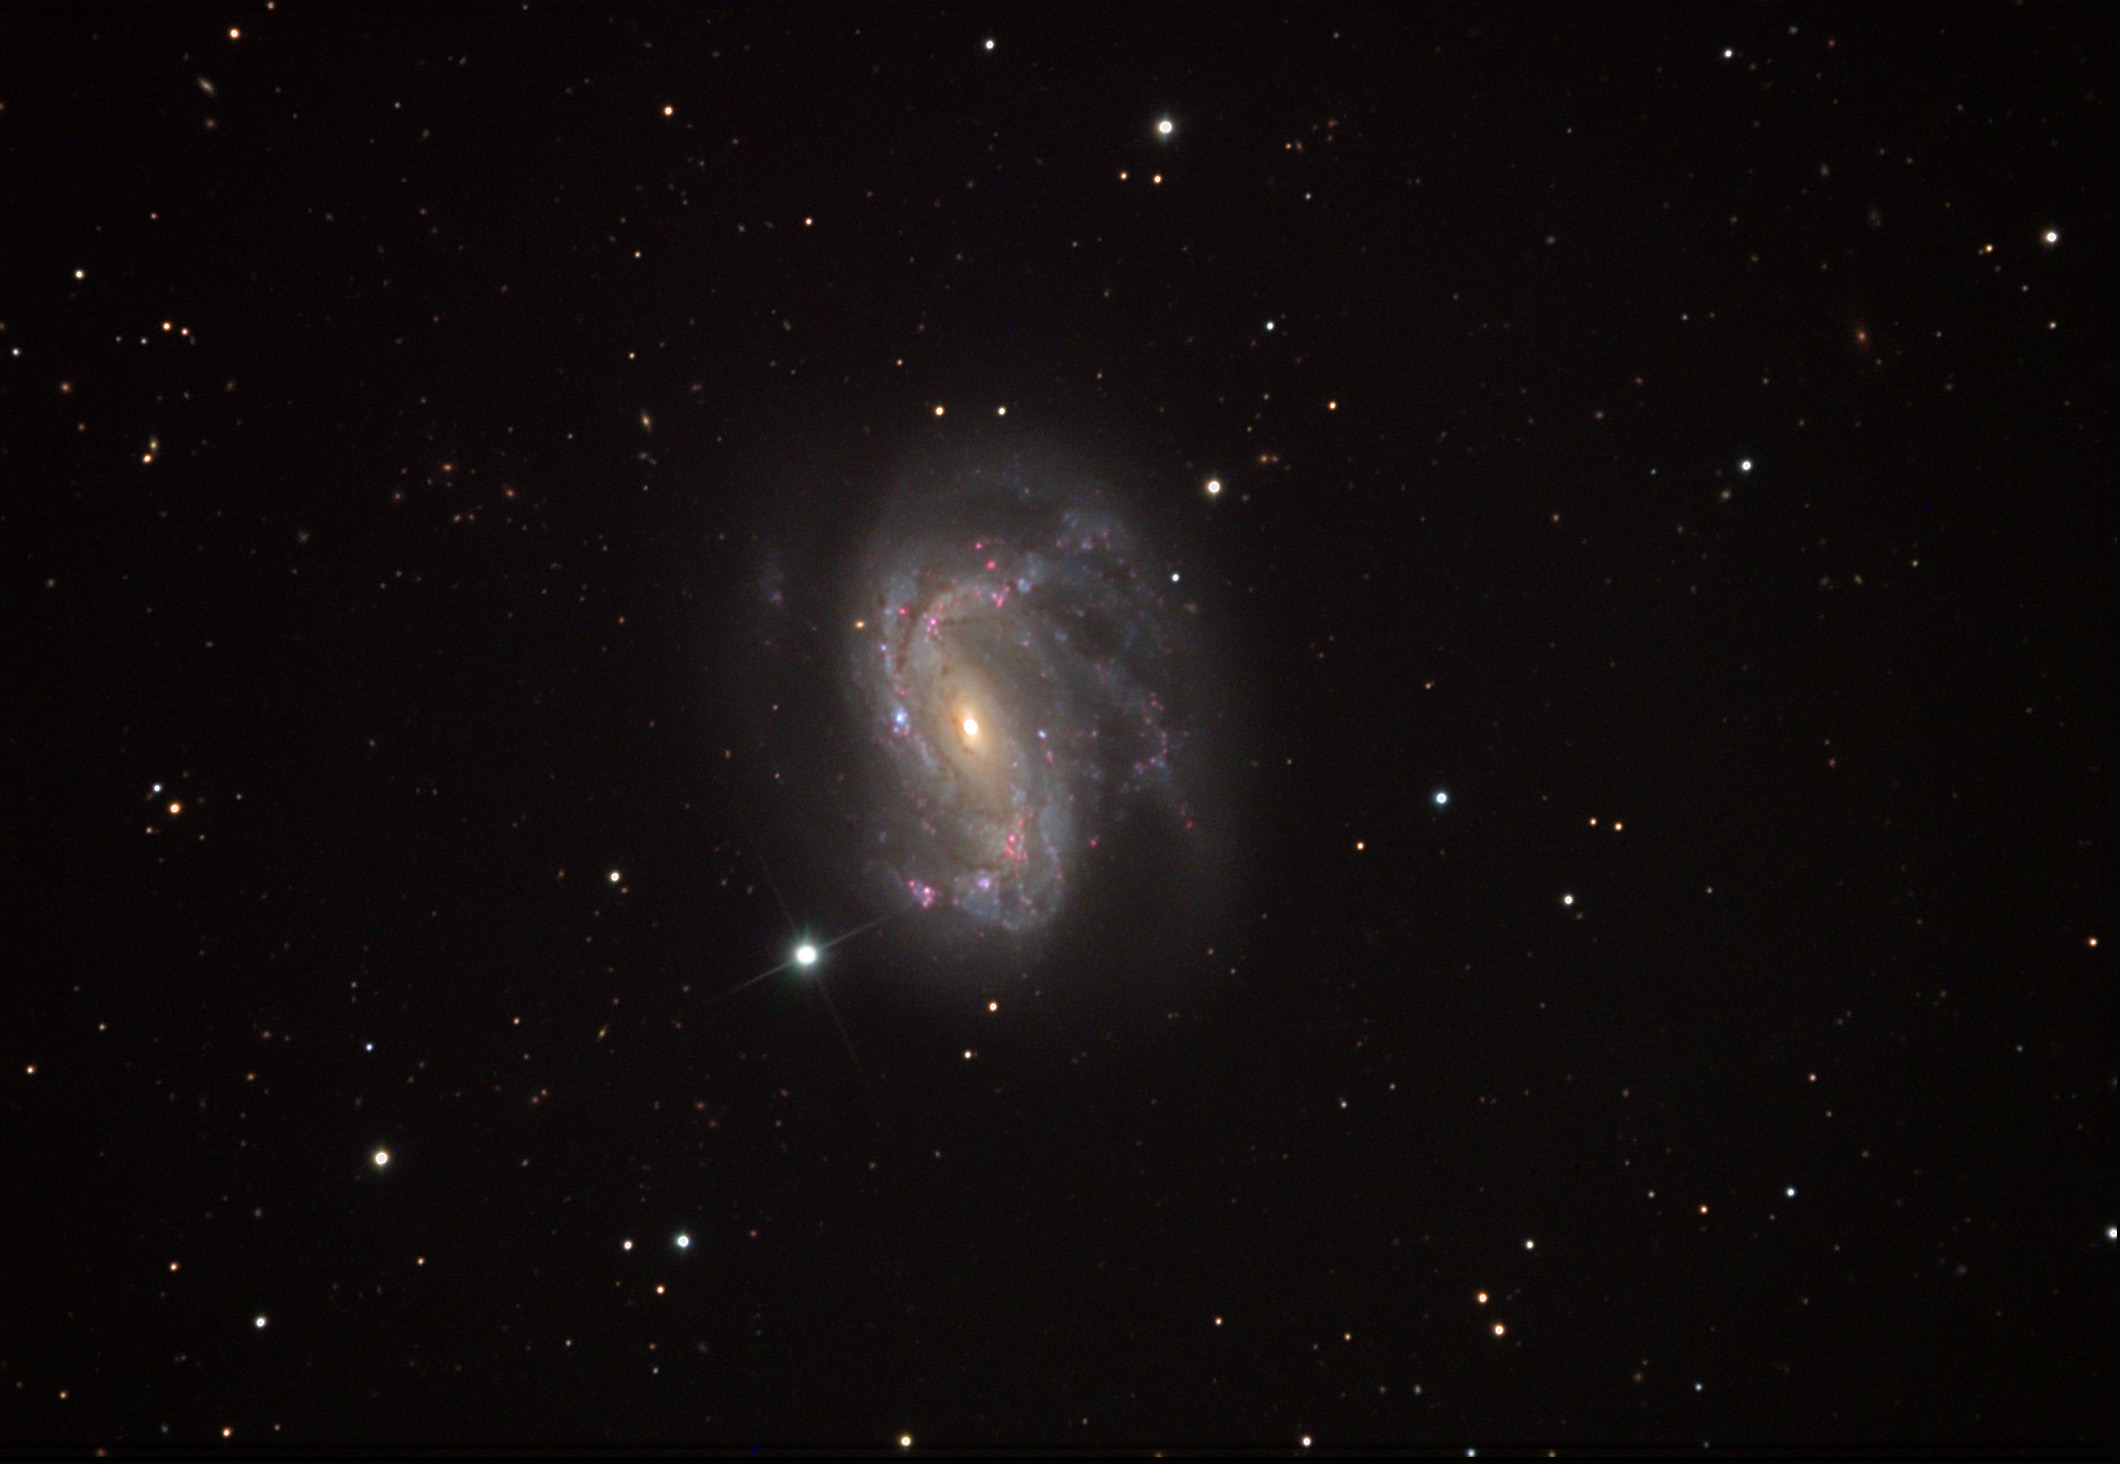

NGC 4051

NGC 4051 is a very well-studied galaxy. The astronomical literature catalogues this object with no less than 32 names! The names come from the many observations ranging from infrared to X-ray wavelengths of light. This galaxy is classified as a Seyfert type which means its nuclear region produces large amounts of energy and can vary on short timescales (weeks to months). Radio observations of this galaxy show a jet of material being ejected toward us (not unlike the starburst galaxy M82). One astronomical paper suggests that the reason for this activity could be due to the gravitation interaction of the nearby neighbor NGC 4013. Galaxies like NGC 4051 with such active galactic nuclei (AGN) might be today's version of the most luminous galaxies the universe ever created. During the early epoch of the universe's evolution, many super-luminous galaxies were to be found. We still see these monster AGN galaxies as quasars across the vast distances (and times) of the cosmos.

This image was taken as part of Advanced Observing Program (AOP) program at Kitt Peak Visitor Center during 2014.

Credit: KPNO/NOIRLab/NSF/AURA/George Seitz/Adam Block